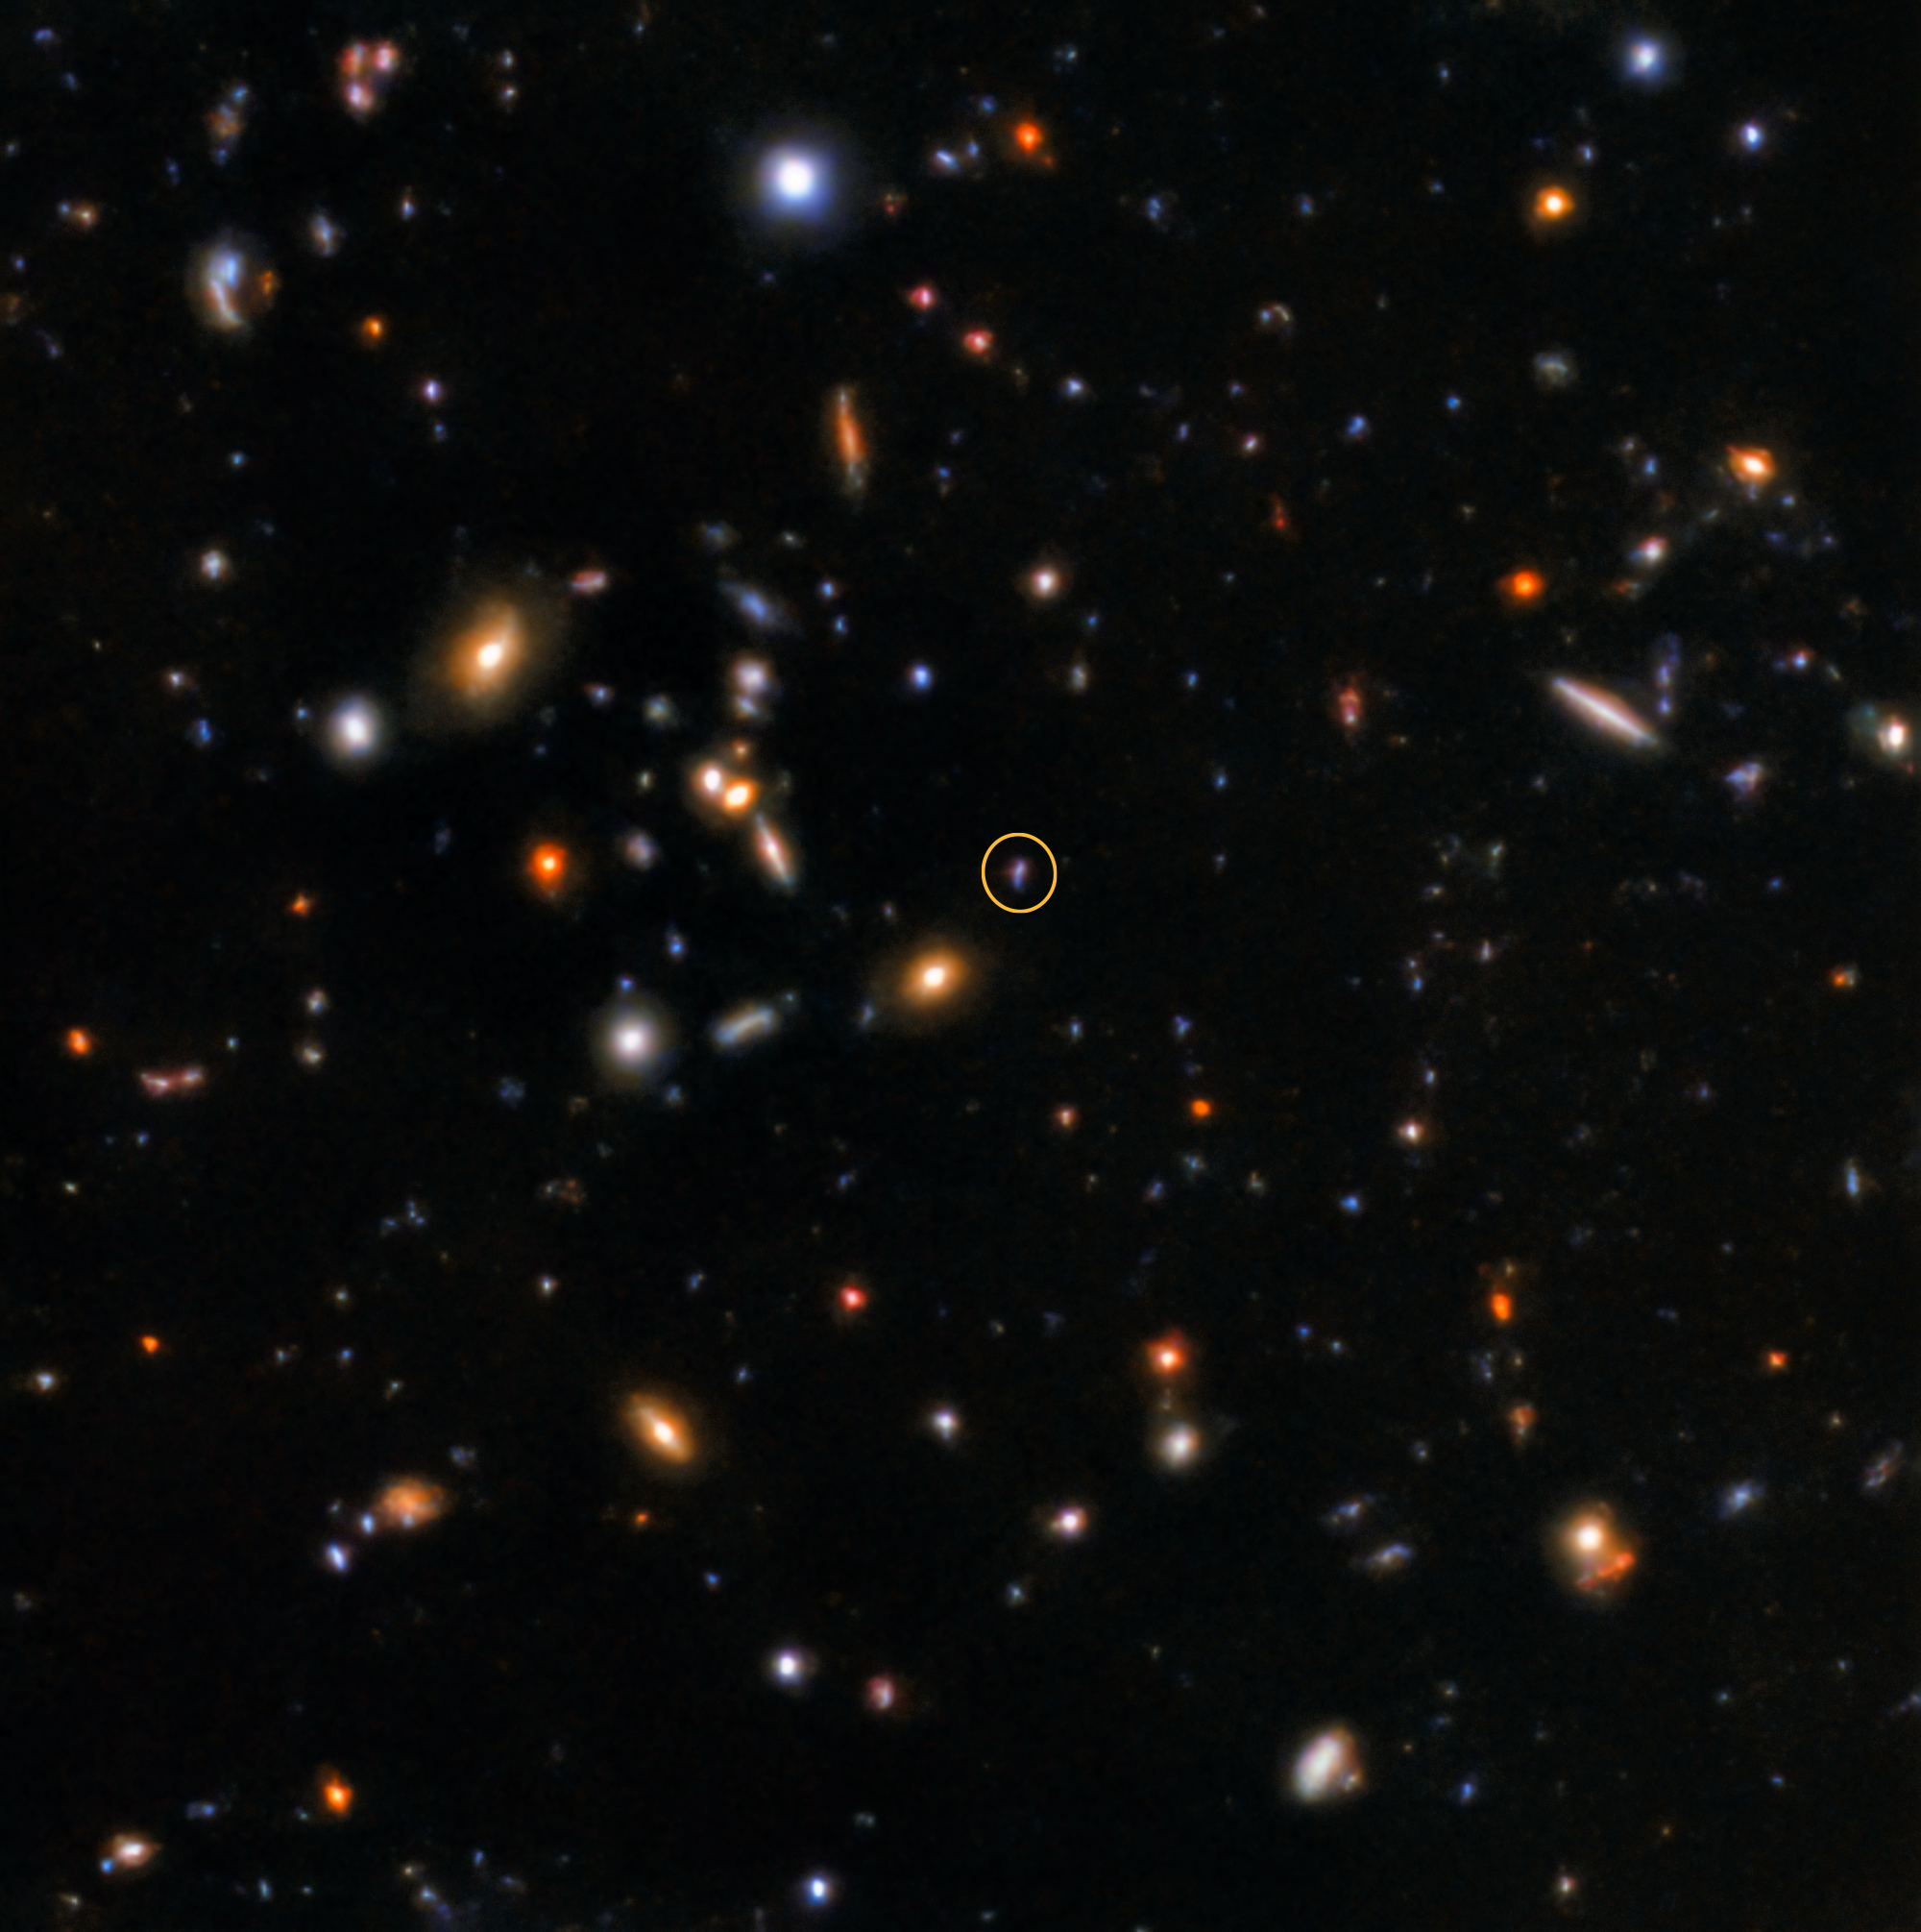

The Gamma-ray burst afterglow of GRB181123B

The afterglow of GRB181123B, captured by the Gemini North telescope. The afterglow position is marked by a circle.

Credit: International Gemini Observatory/NOIRLab/NSF/AURA/K. Paterson & W. Fong (Northwestern University)Image processing: Travis Rector (University of Alaska Anchorage), Mahdi Zamani & Davide de Martin